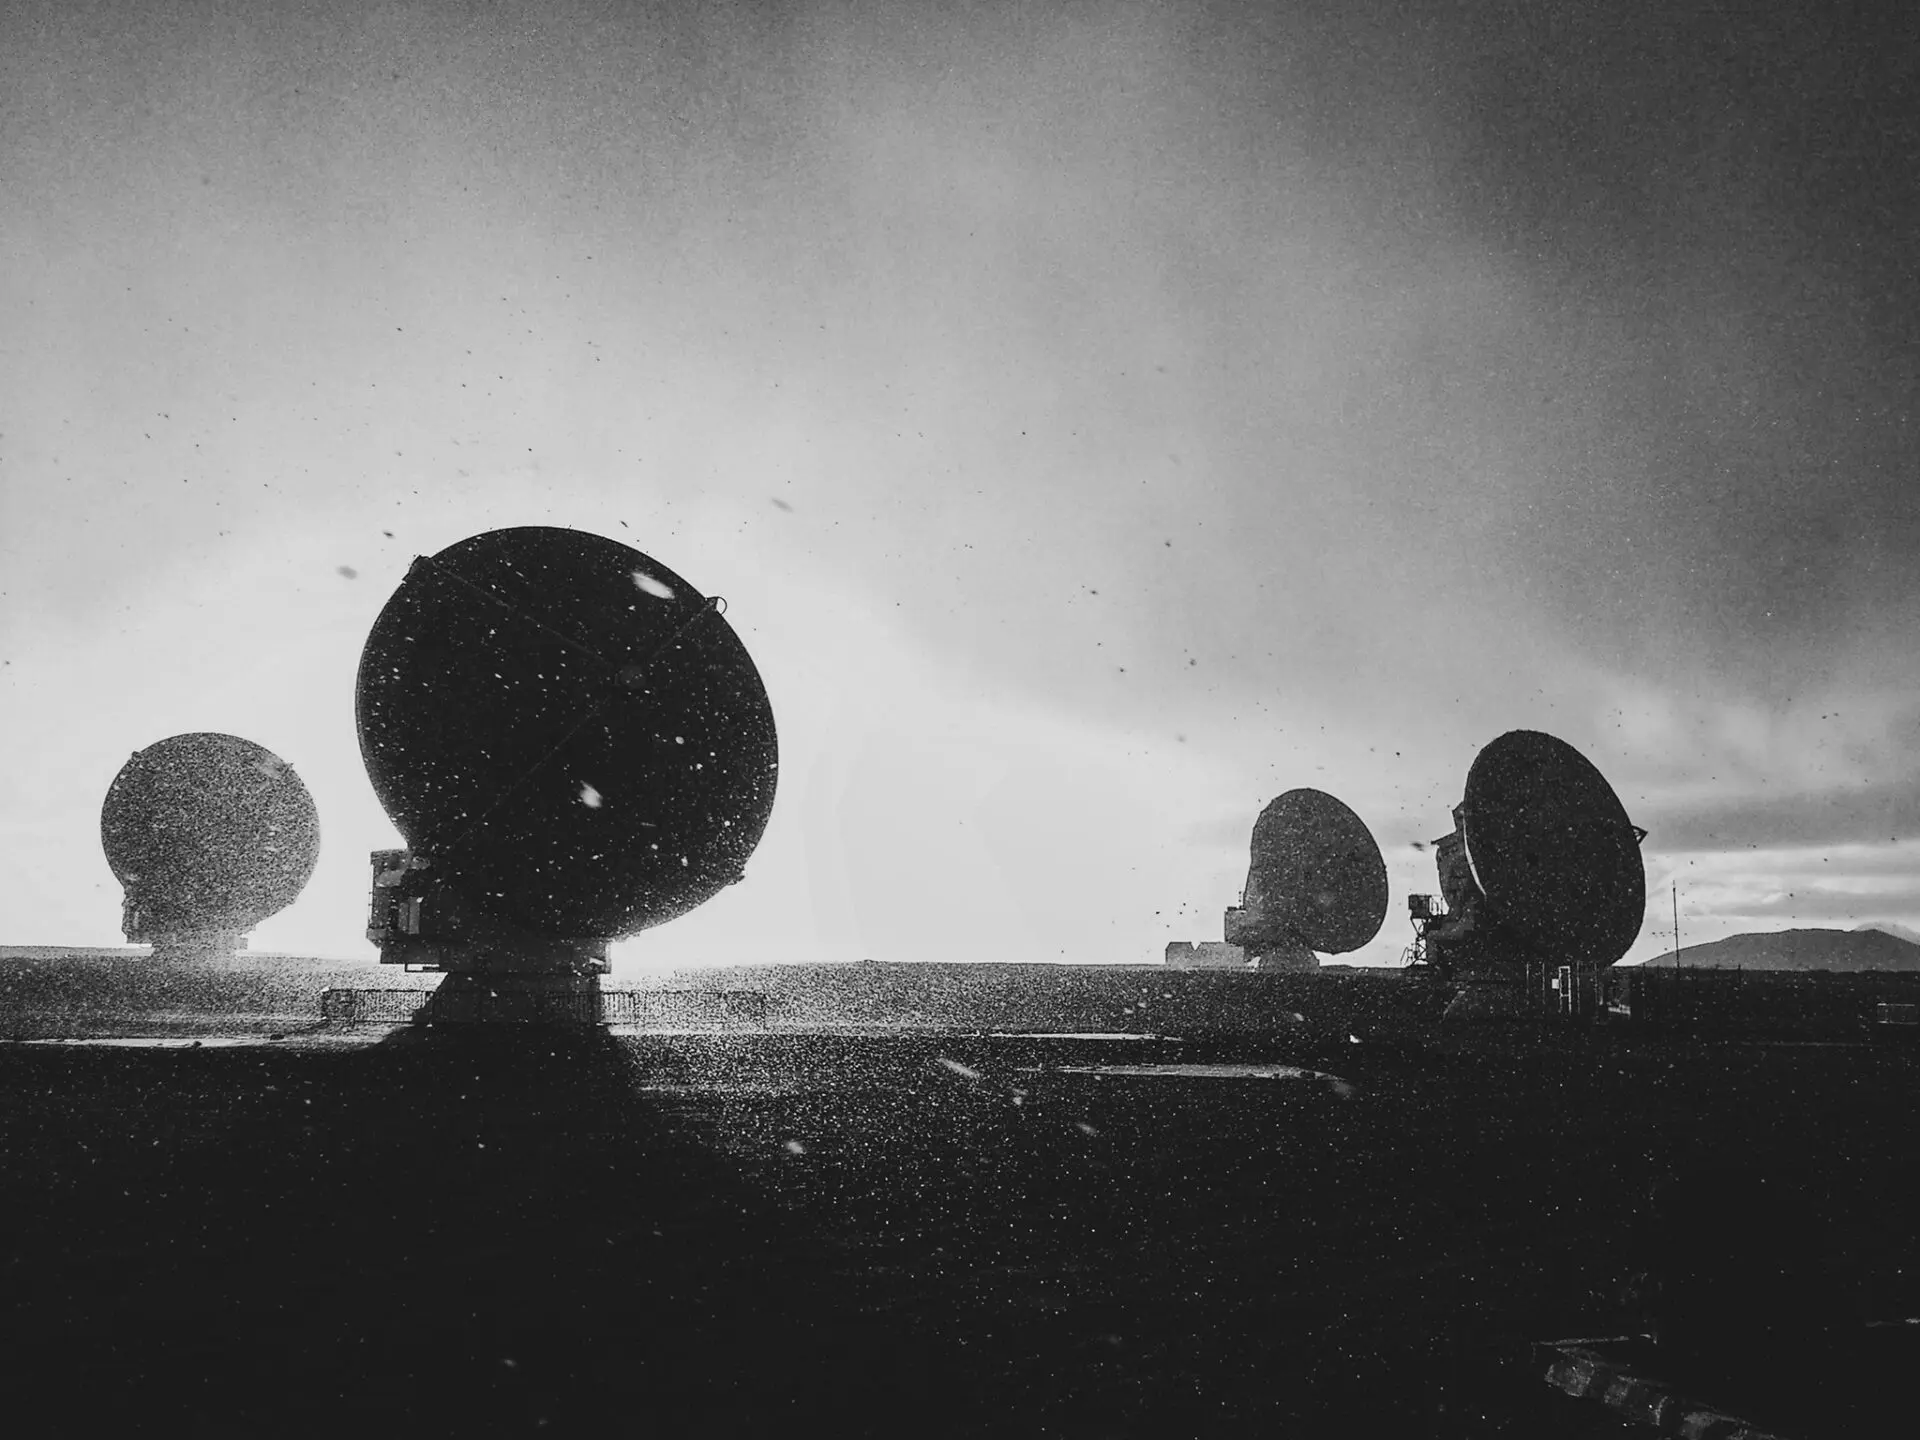

Extreme weather

Environmental conditions in Chajnantor are often extreme and highly changeable. While in the height it begins to precipitate intensely, towards the East the Sun shines brightly.

Credit: Sergio Otarola -ALMA(ESO/NAOJ/NRAO)